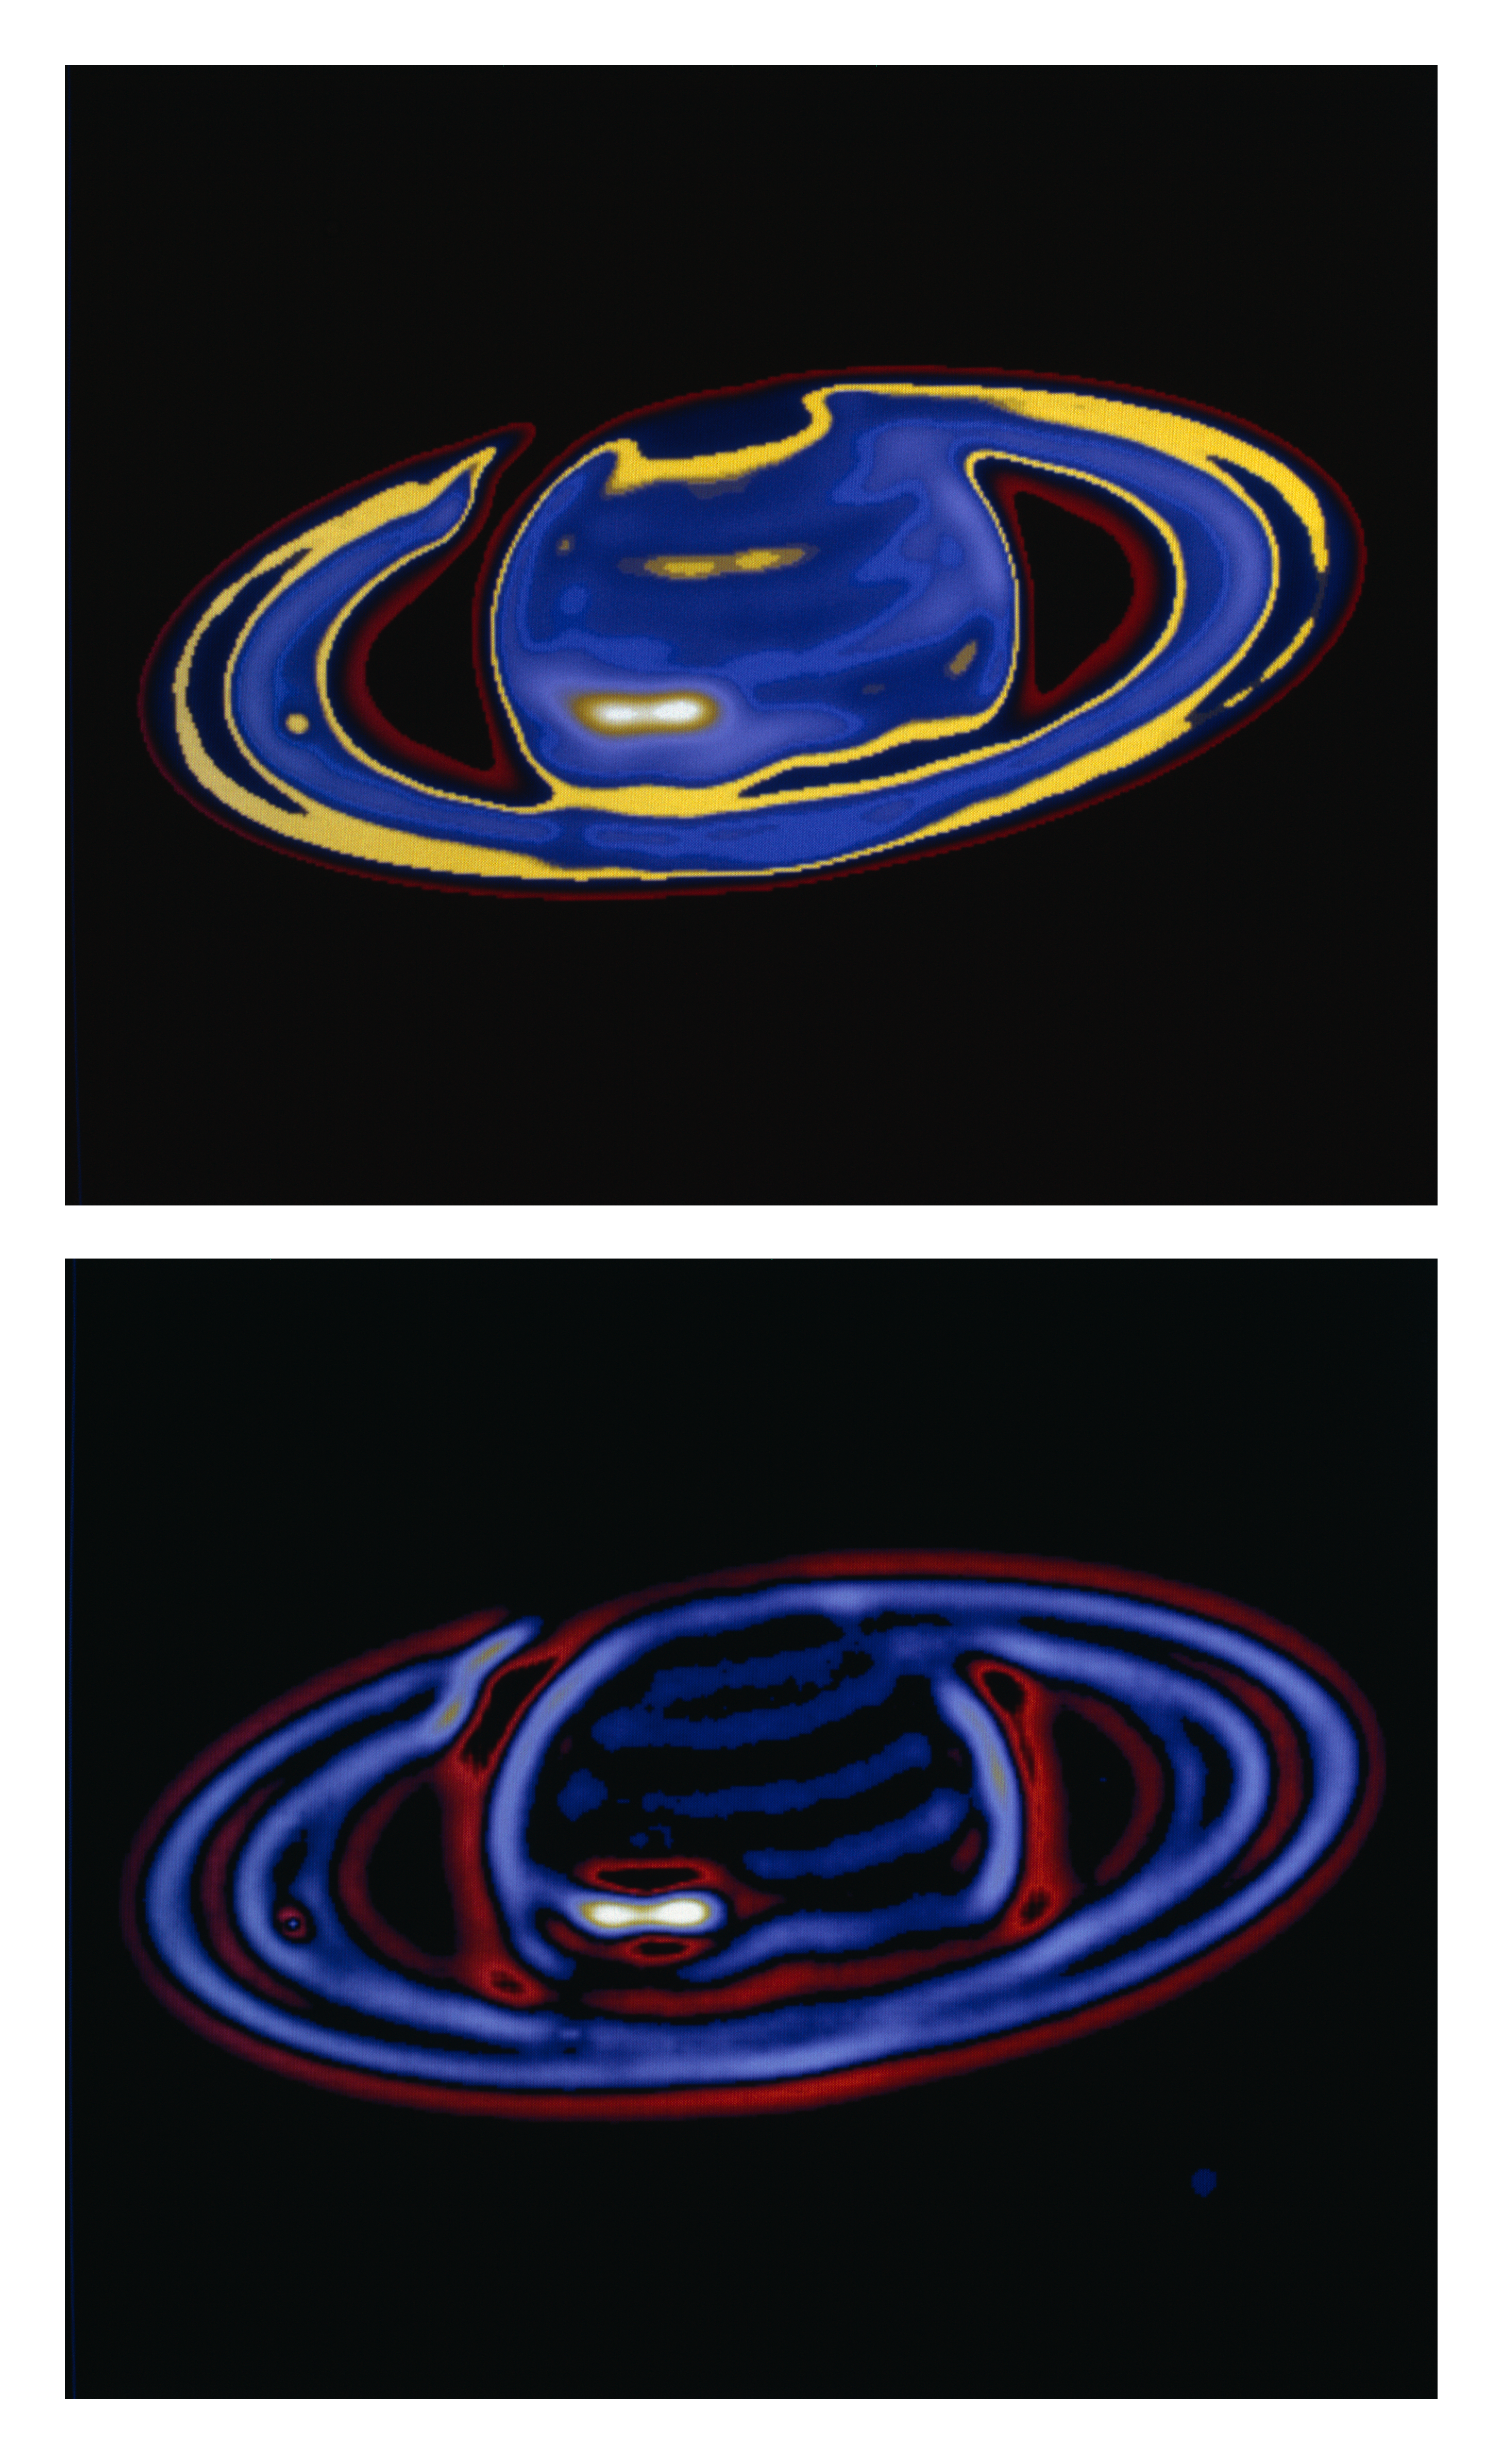

Saturn and the Giant White Spot

This picture of Saturn and the Giant White Spot was obtained with the ESO New Technology Telescope on October 16, 1990 at UT 0 hrs 0 min. It is a 1 sec exposure through a 6 nm wide filter, centered in the blue spectral region at 468 nm. North is approximately up and East is to the left. The seeing conditions were mediocre (arcsecond), and the false-colour reproductions shown here have been subjected to computer processing by D. Baade at the ESO Headquarters, according to an advanced algoritm, developed by L. Lucy; this has resulted in a sharpening to about 0.4 arcseconds.

Credit: ESO